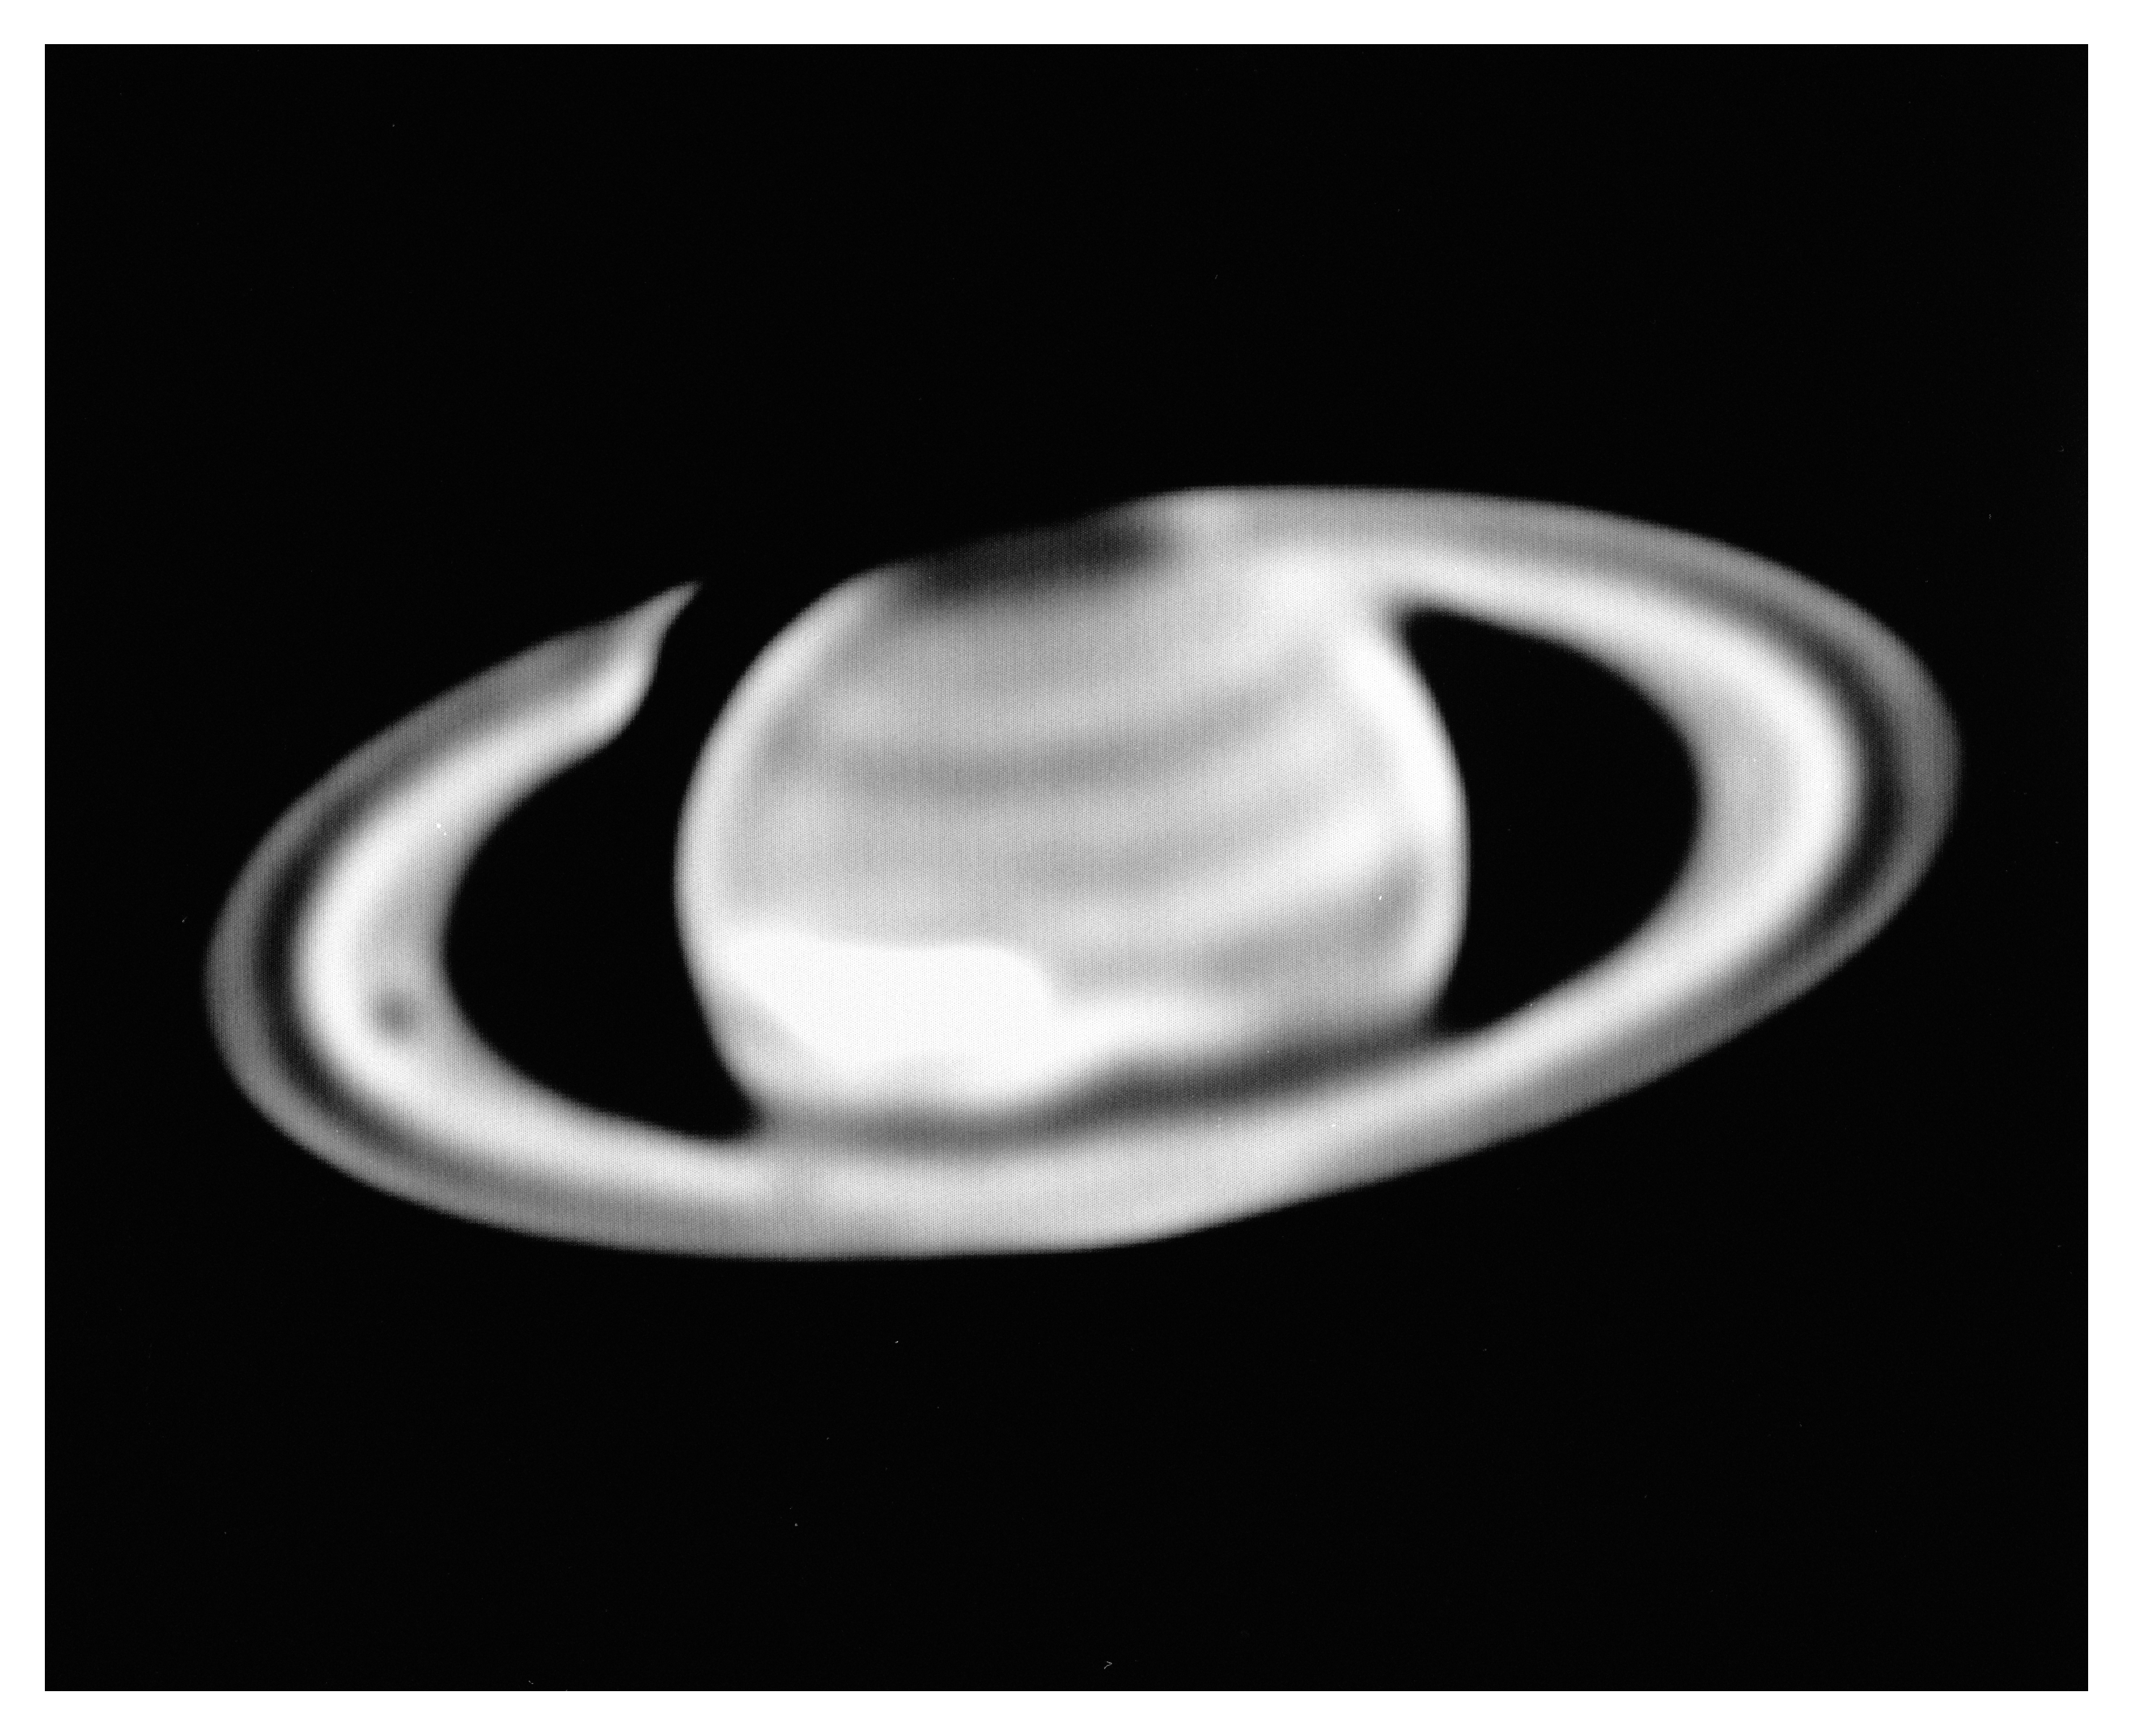

Saturn and the Giant White Spot

This picture of Saturn and the Giant White Spot which was recently detected on its surface was obtained by O. Hainaut and S. D'Odorico with the ESO New Technology Telescope on October 16, 1990 at UT 0 hrs 0 min. It is a 1 sec exposure through a 6 nm wide filter, centered in the blue spectral region at 468 nm. North is approximately up and East is to the left.

Credit: ESO